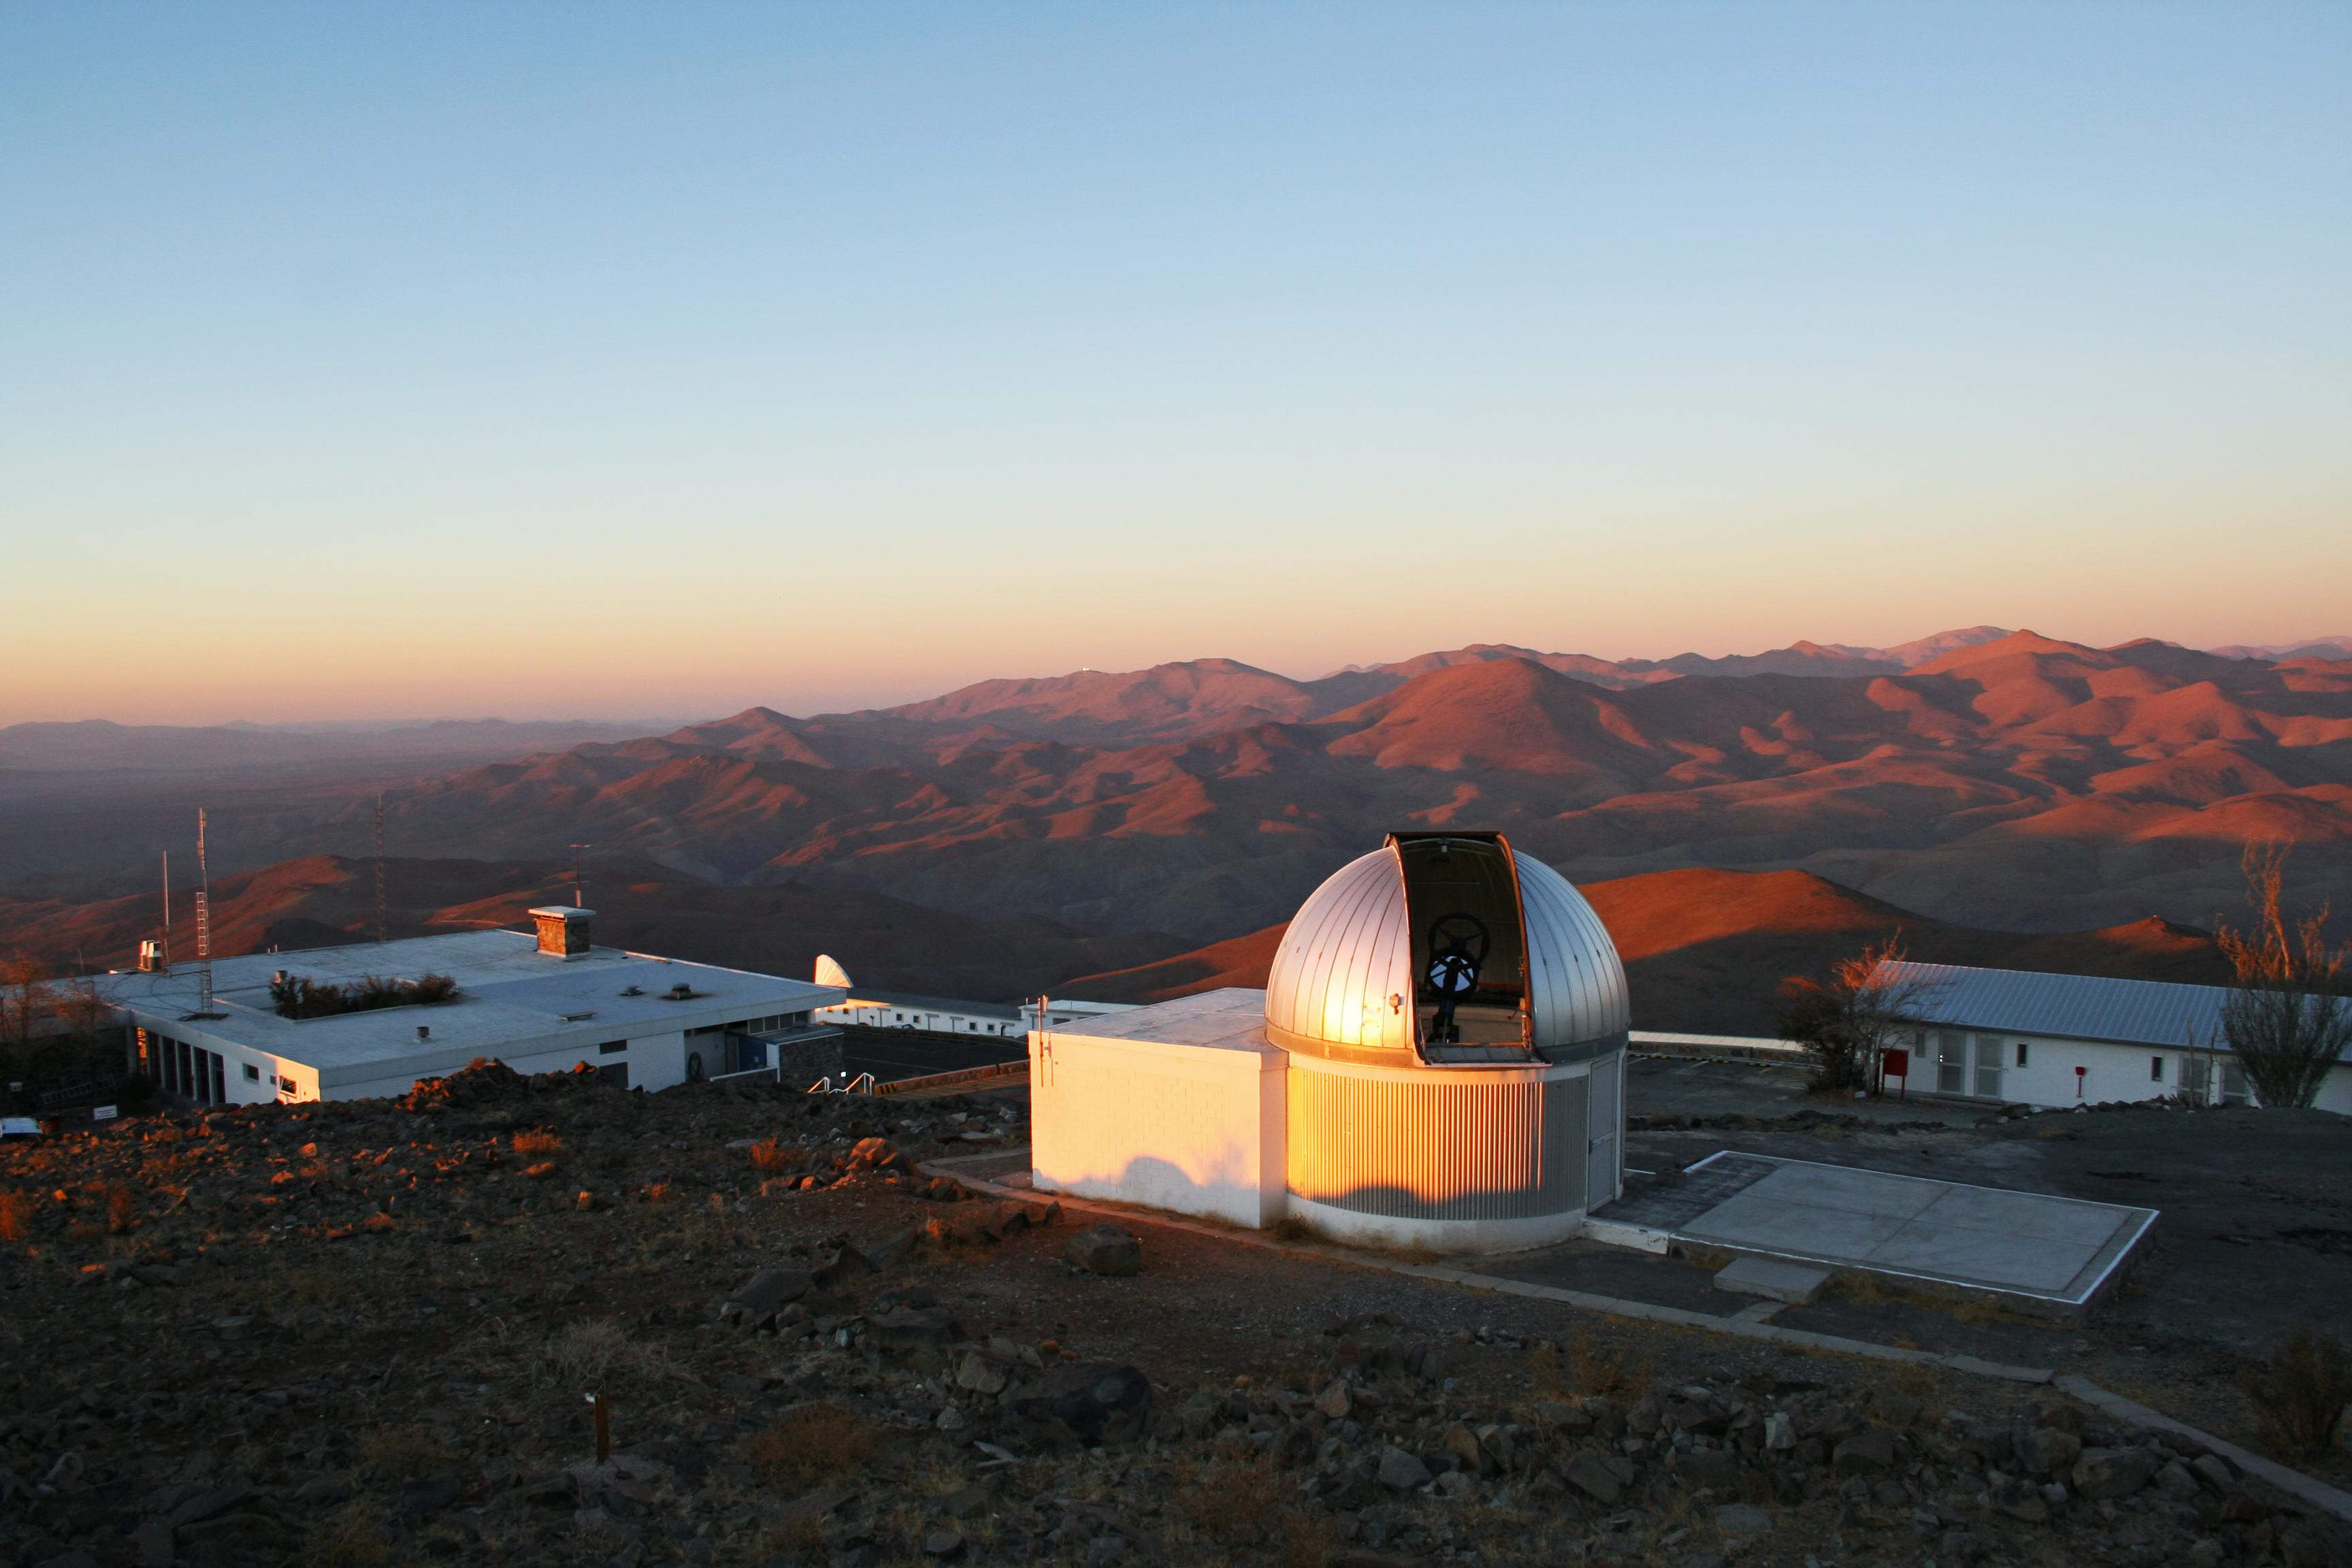

La Silla Observatory

One of the observing domes of La Silla Observatory, the TRAPPIST.

Credit: ESO